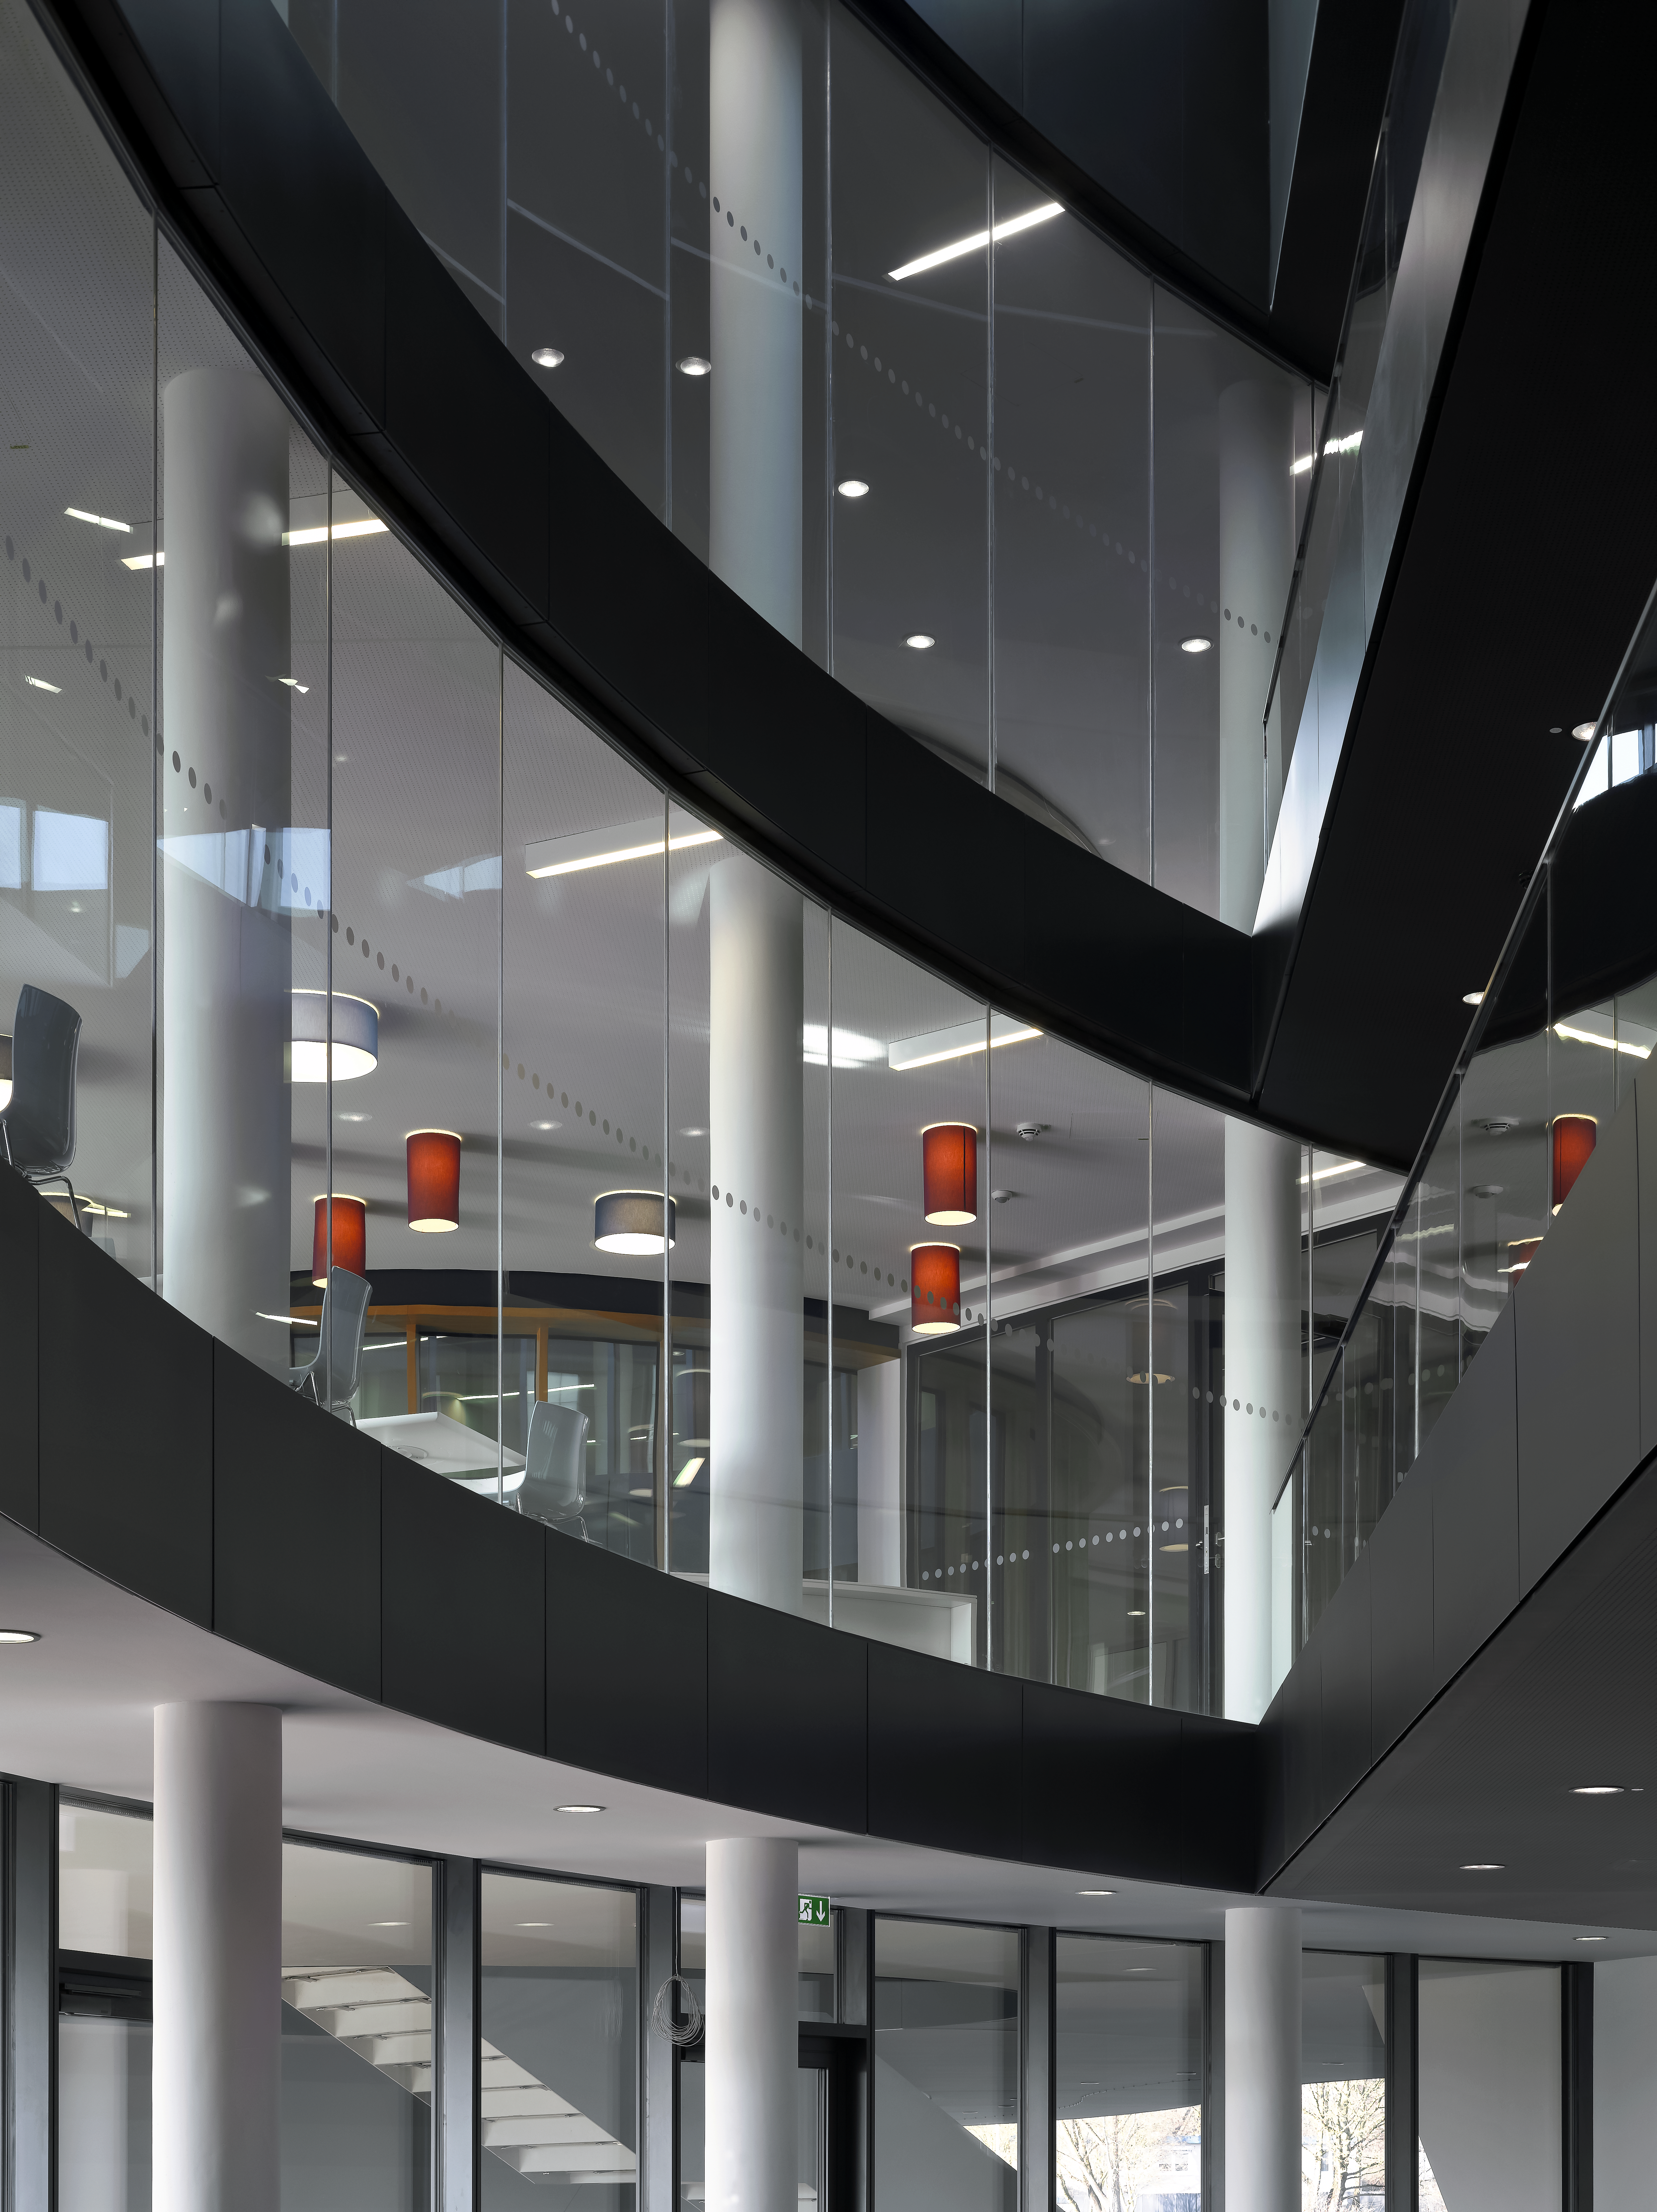

A view of the ESO Headquarters Extension

This view shows part of the ESO Headquarters Extension building.

Credit: Roland Halbe/ESO